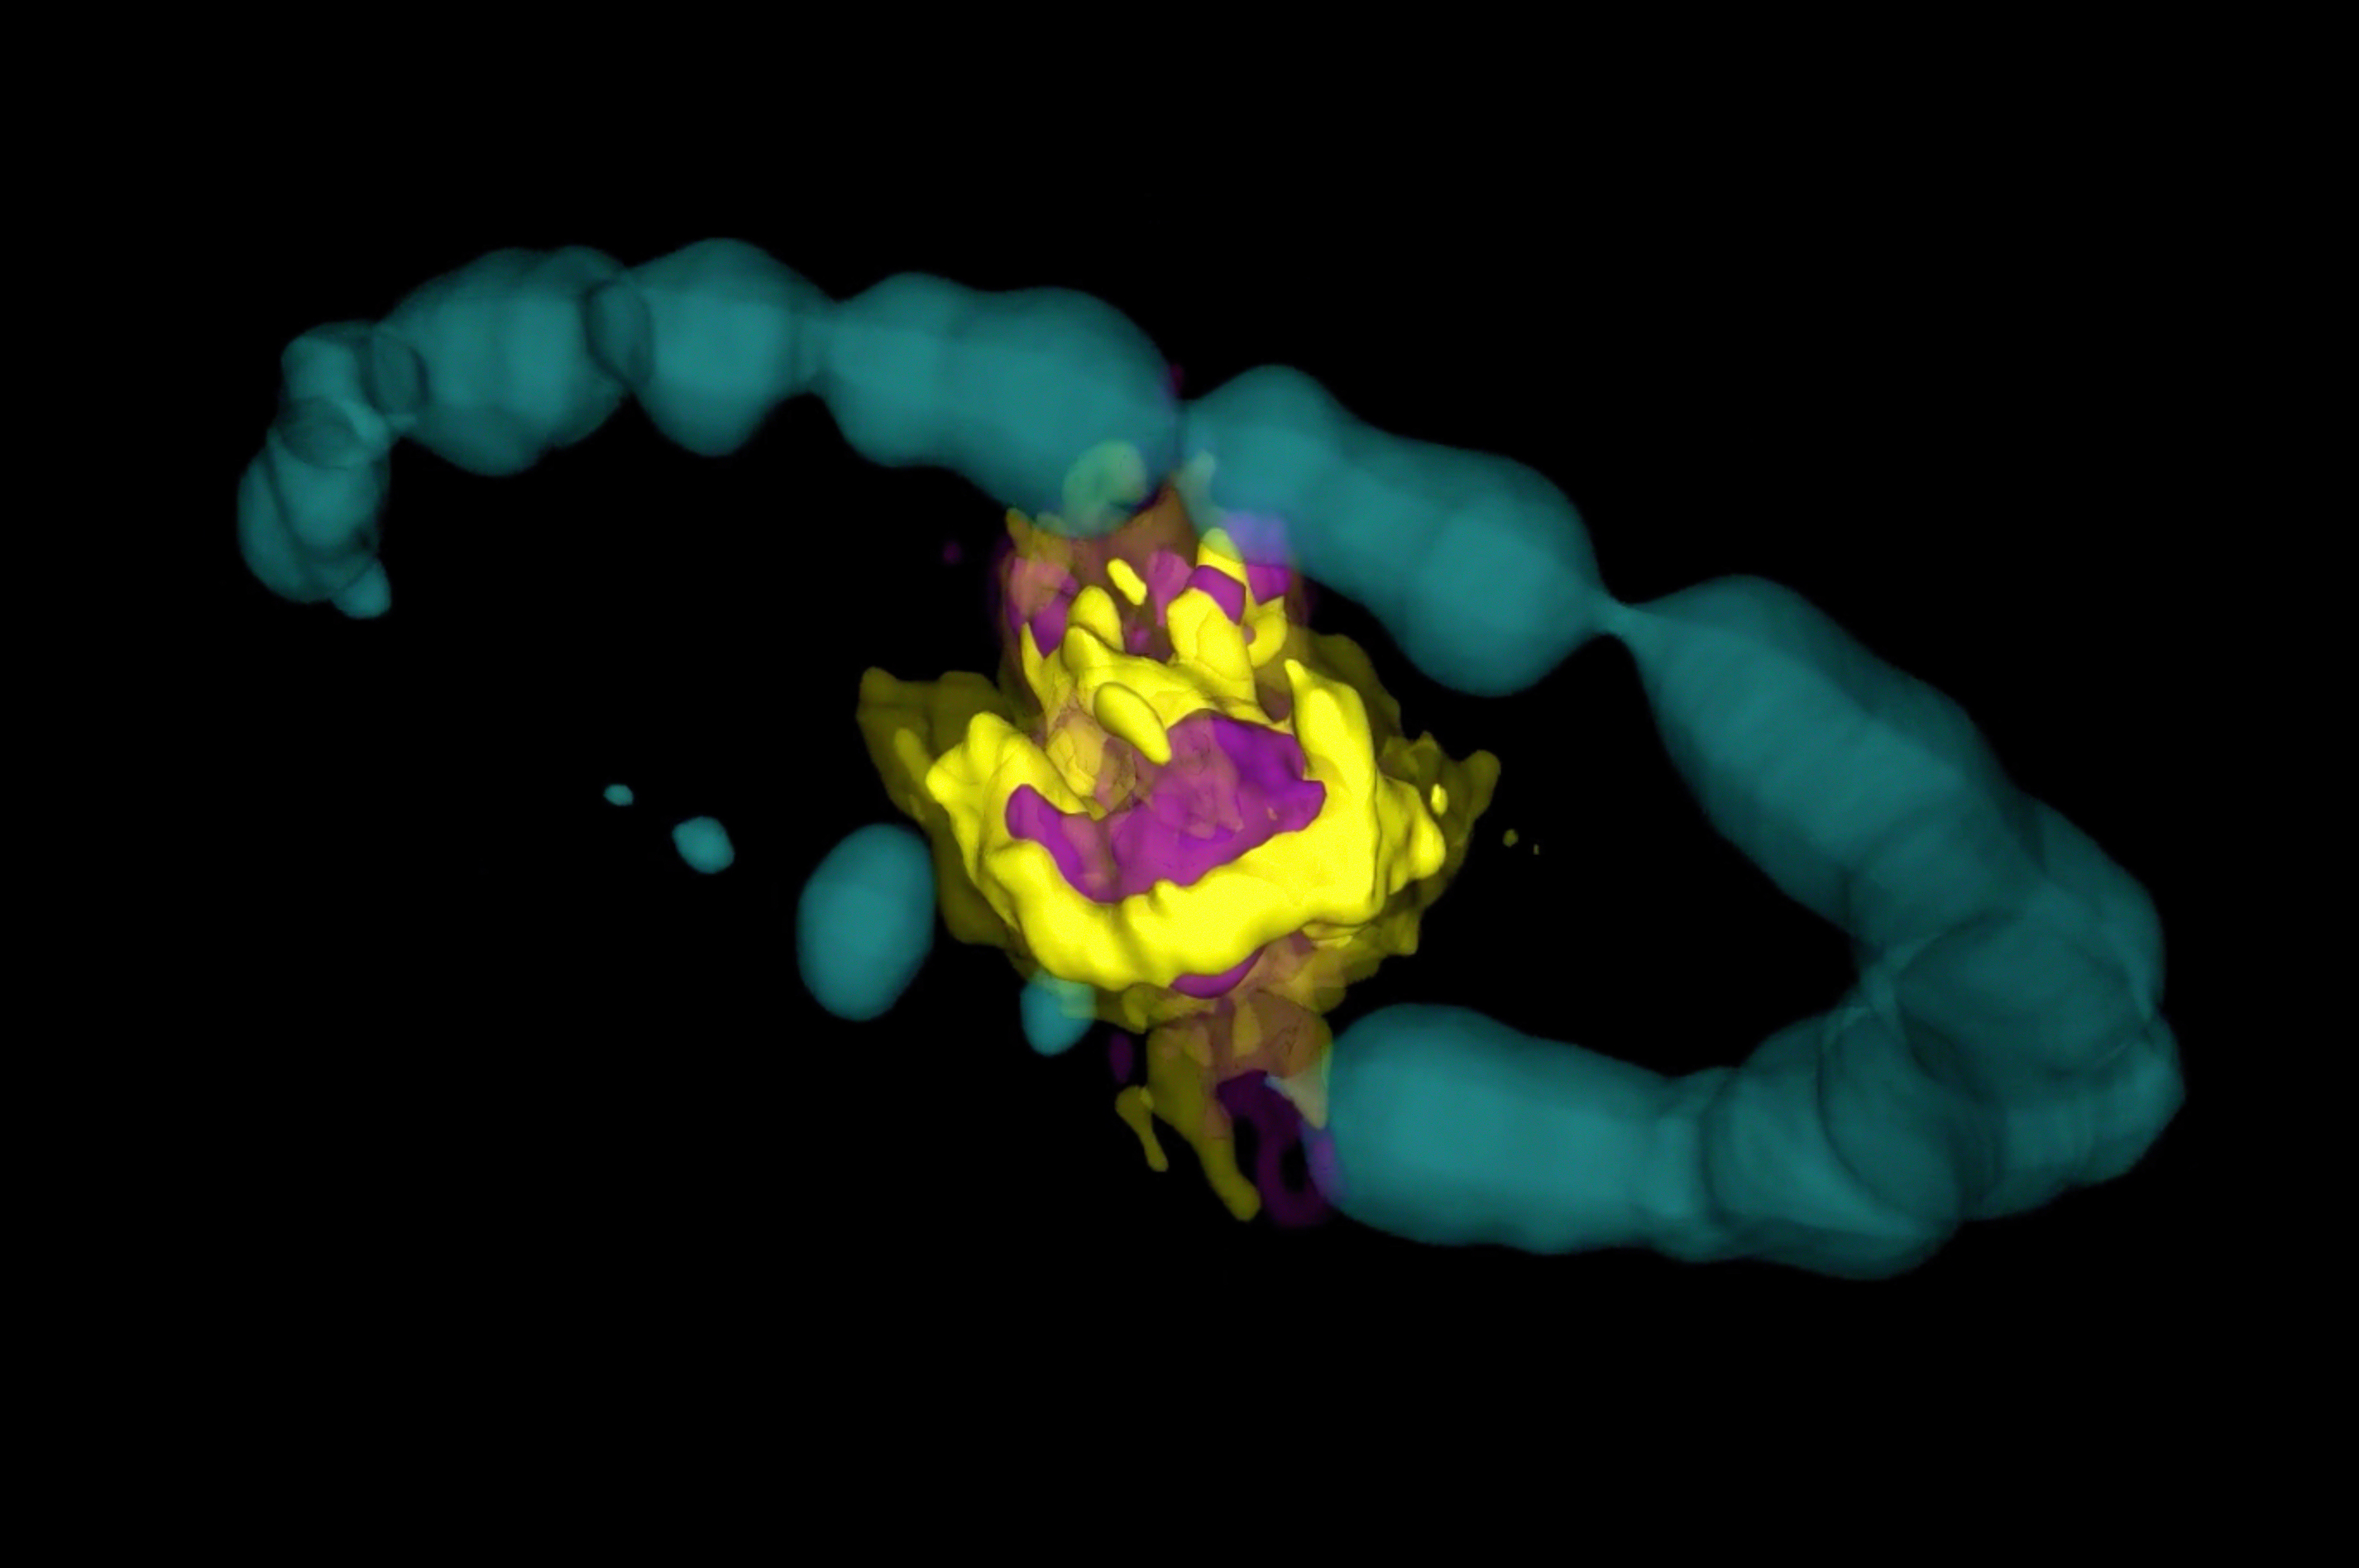

Heart of an Exploded Star Observed in 3-D

Remnant of Supernova 1987A as seen by ALMA. Purple area indicates emission from SiO molecules. Yellow area is emission from CO molecules. The blue ring is Hubble data that has been artificially expanded into 3-D.

Credit: ALMA (ESO/NAOJ/NRAO); R. Indebetouw; NASA/ESA Hubble